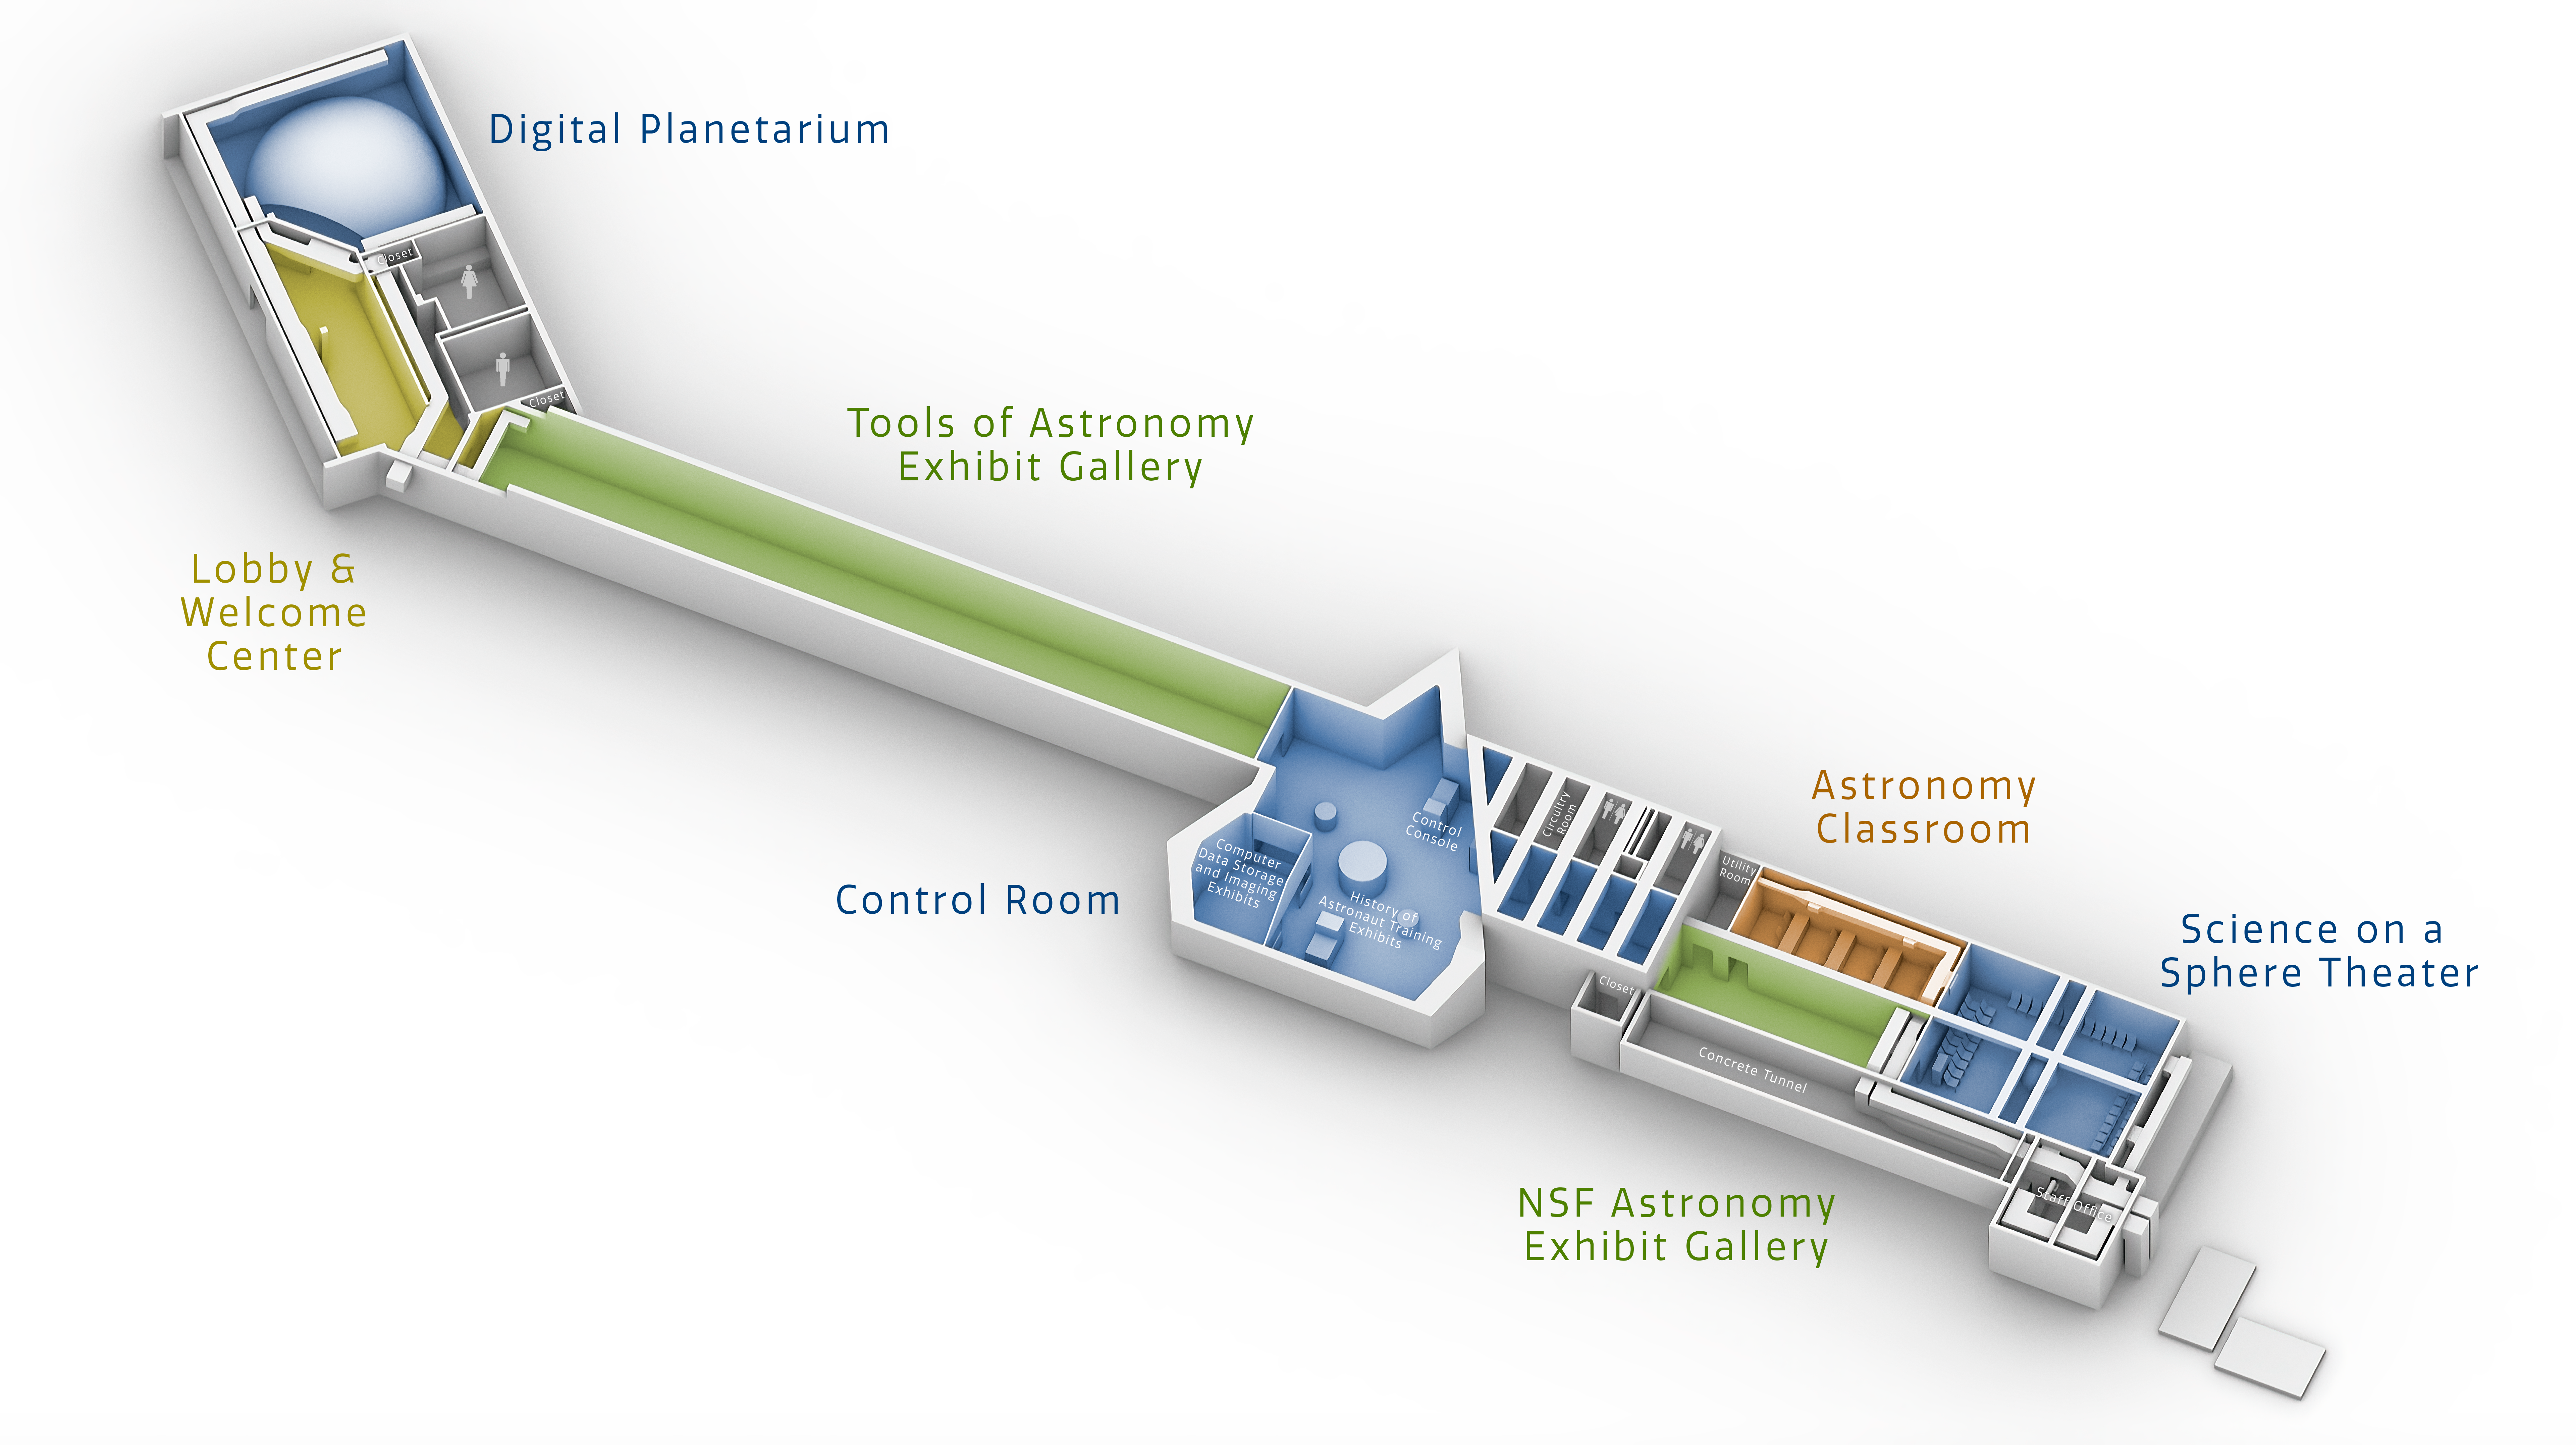

Windows on the Universe Floorplan

This diagram shows the ultimate floor plan for the NOIRLab Windows on the Universe Center for Astronomy Outreach, which will be housed in the McMath-Pierce Solar Telescope facility at Kitt Peak National Observatory in Arizona.

Credit: NOIRLab/NSF/AURA